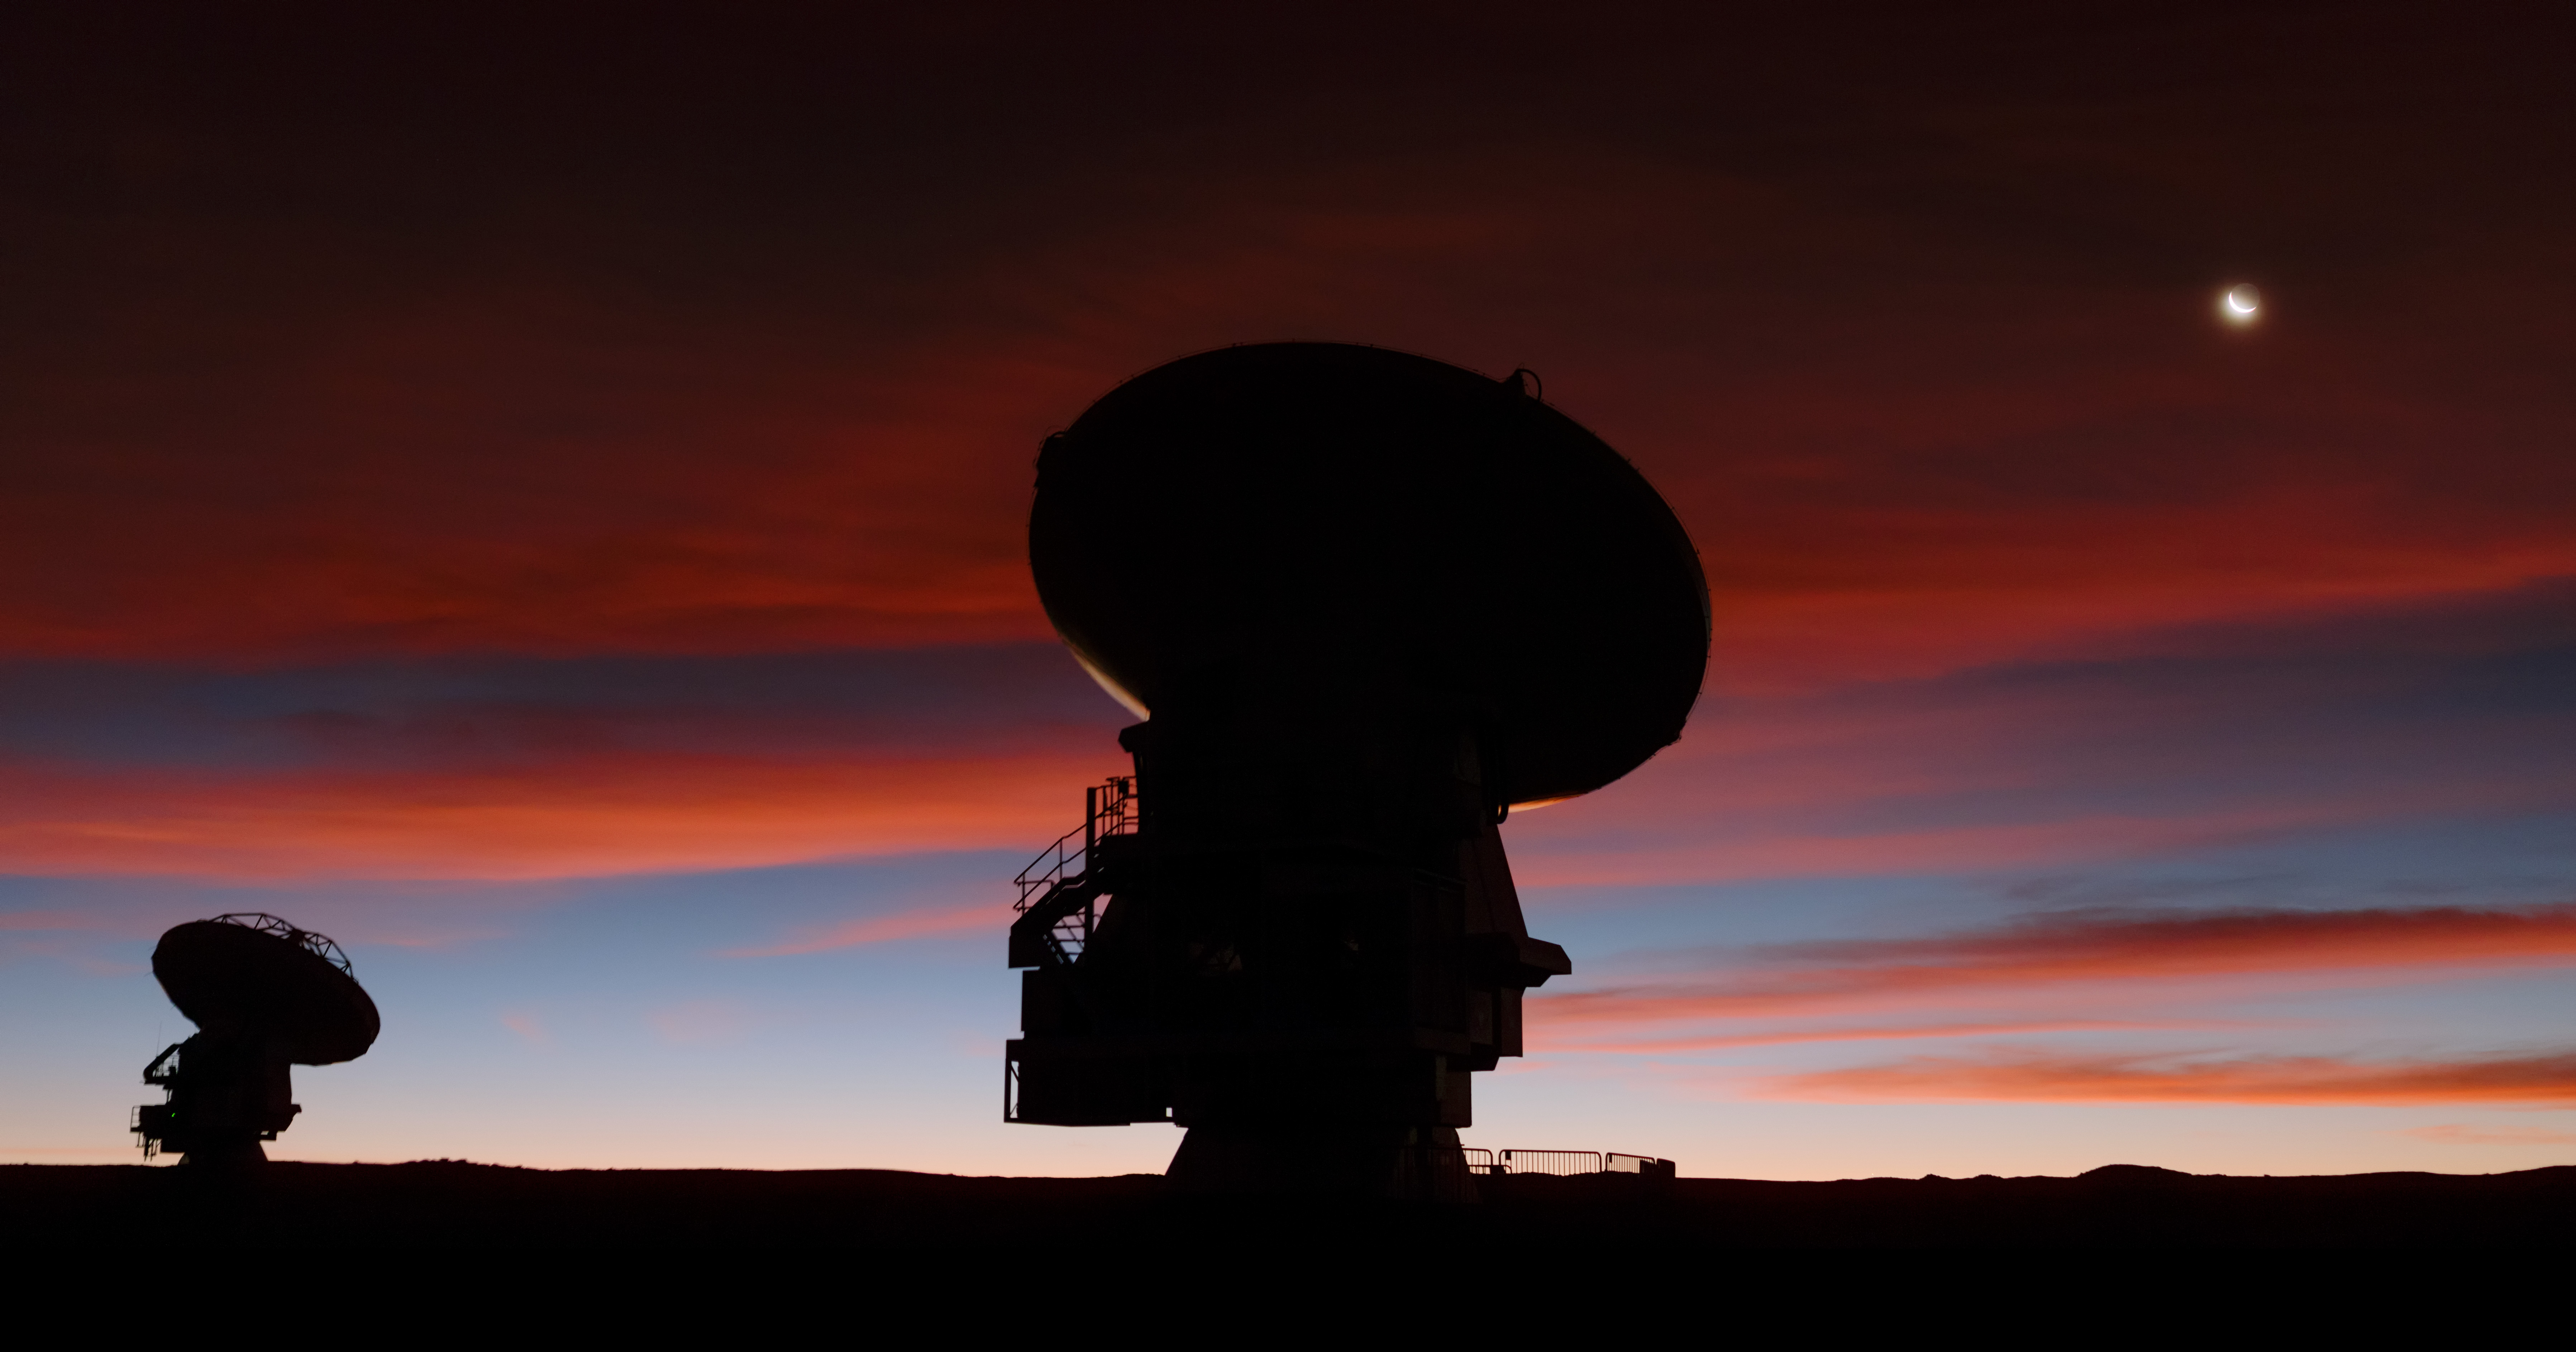

Bright crescent Moon hanging above the Chilean Andes

This picture, captured by European Southern Observatory (ESO) Photo Ambassador Petr Horálek, shows a bright crescent Moon hanging above the Chilean Andes, embedded in a blood-red sky that floods the frame with waves of deep crimson.

Credit: P. Horálek (ESO)